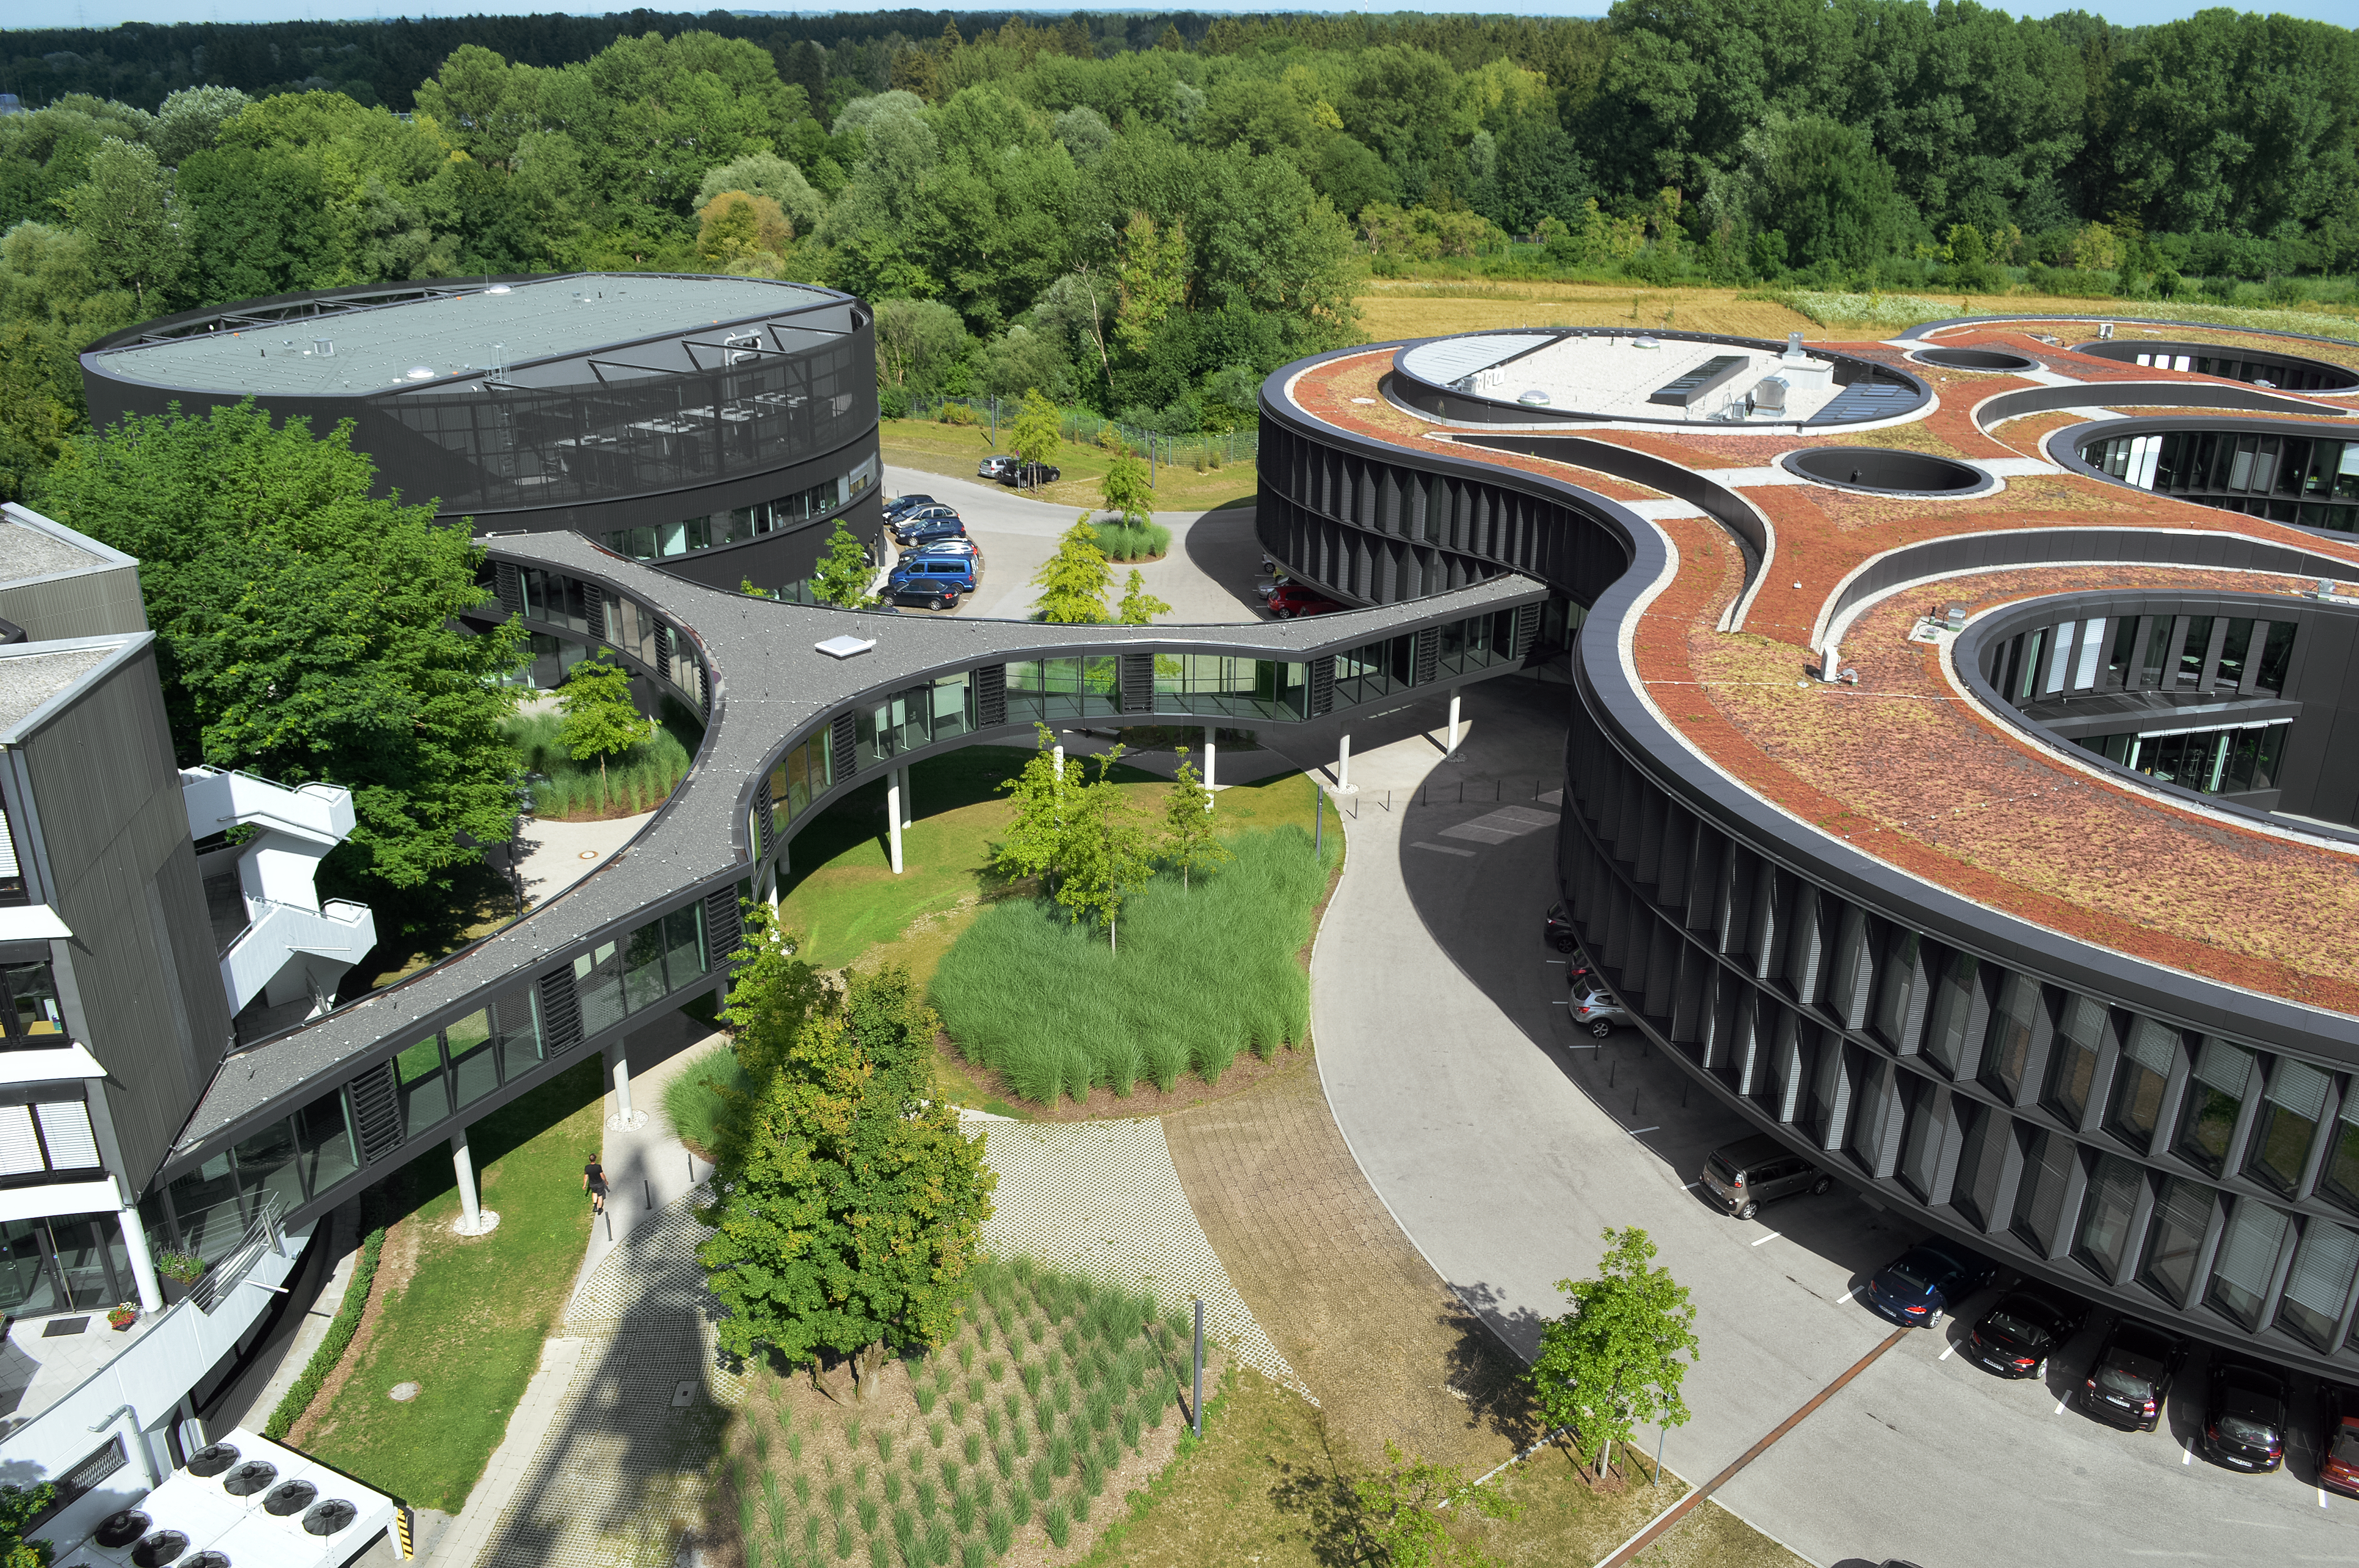

The ESO Headquarters Extension and technical buildings

This aerial image shows the extension building of the original ESO Headquarters — identifiable through its distinct red roof — and the technical building — the black, rounded building towards the upper left corner.

After more than 20 years of constant growth in terms of both numbers of Member States and ESO staff, the original Headquarters became too small to host all staff members working in Garching. Therefore, the architects Auer+Weber designed an extension, featuring an office building, a technical building and an enclosed bridge that connects the new buildings to the original Headquarters.

Credit: ESO/Optigrün